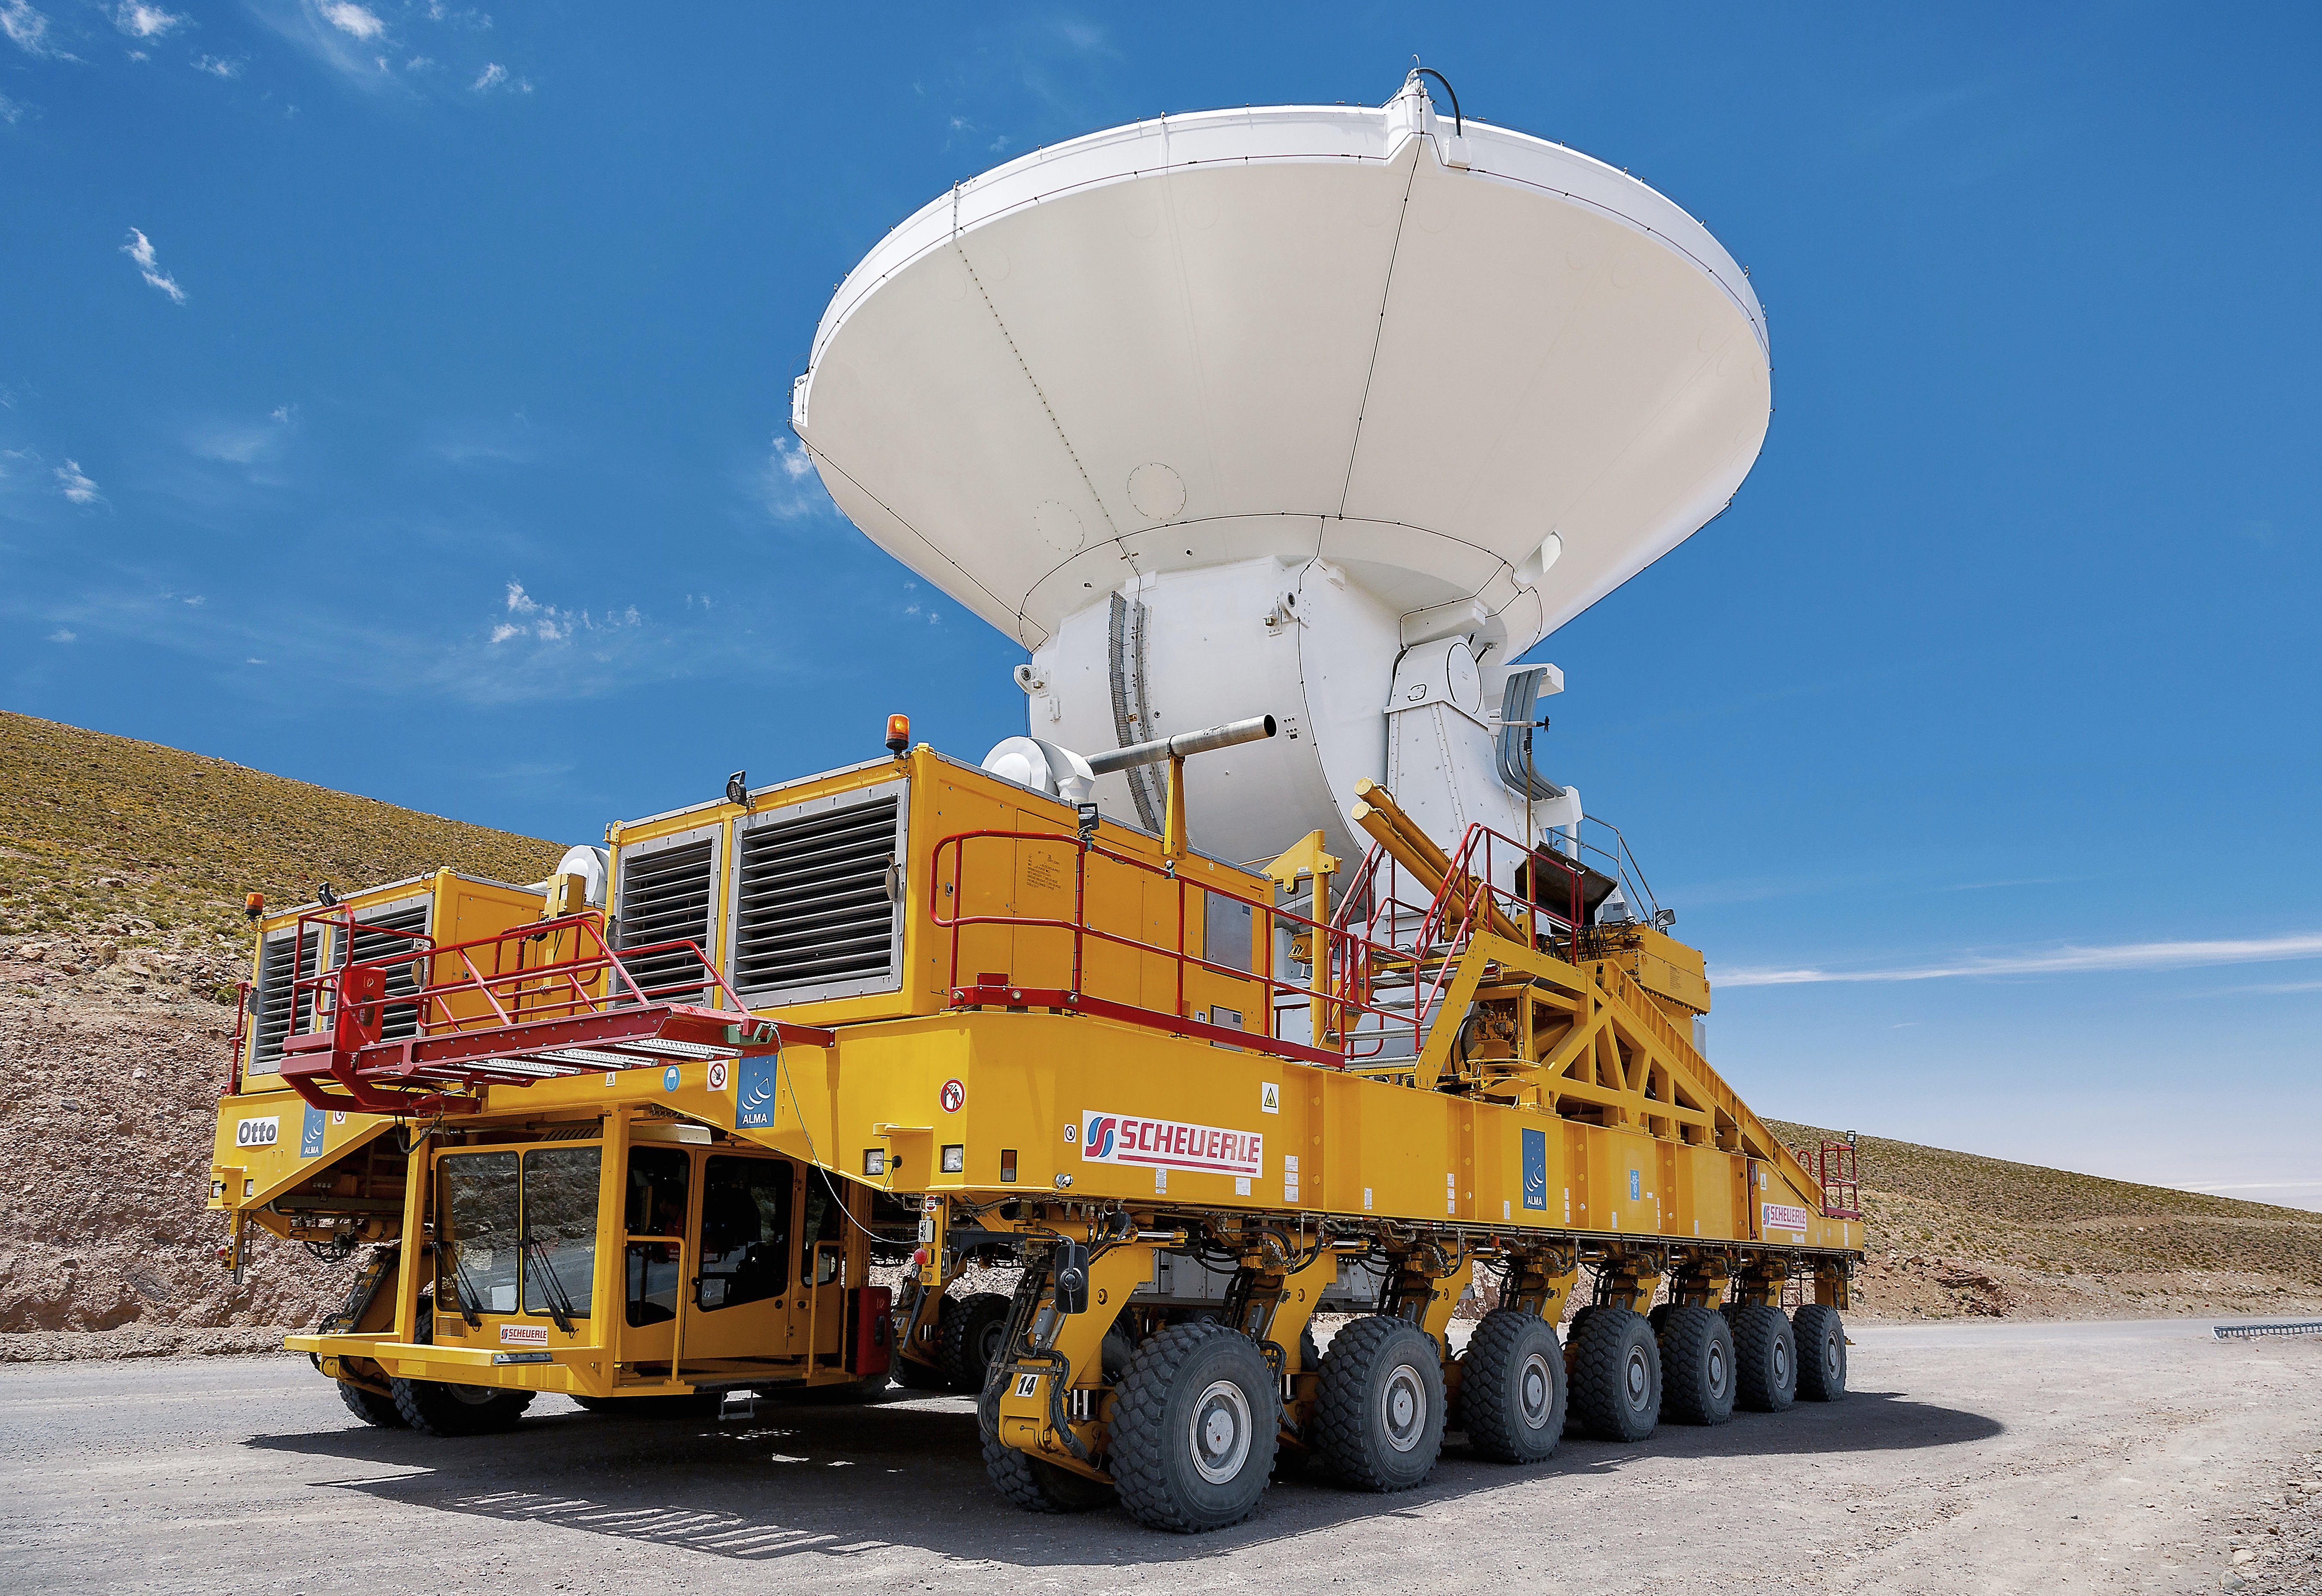

An ALMA transporter

An ALMA transporter moving one of the 12-m ALMA antennas.

Credit: A. Duro (ESO)